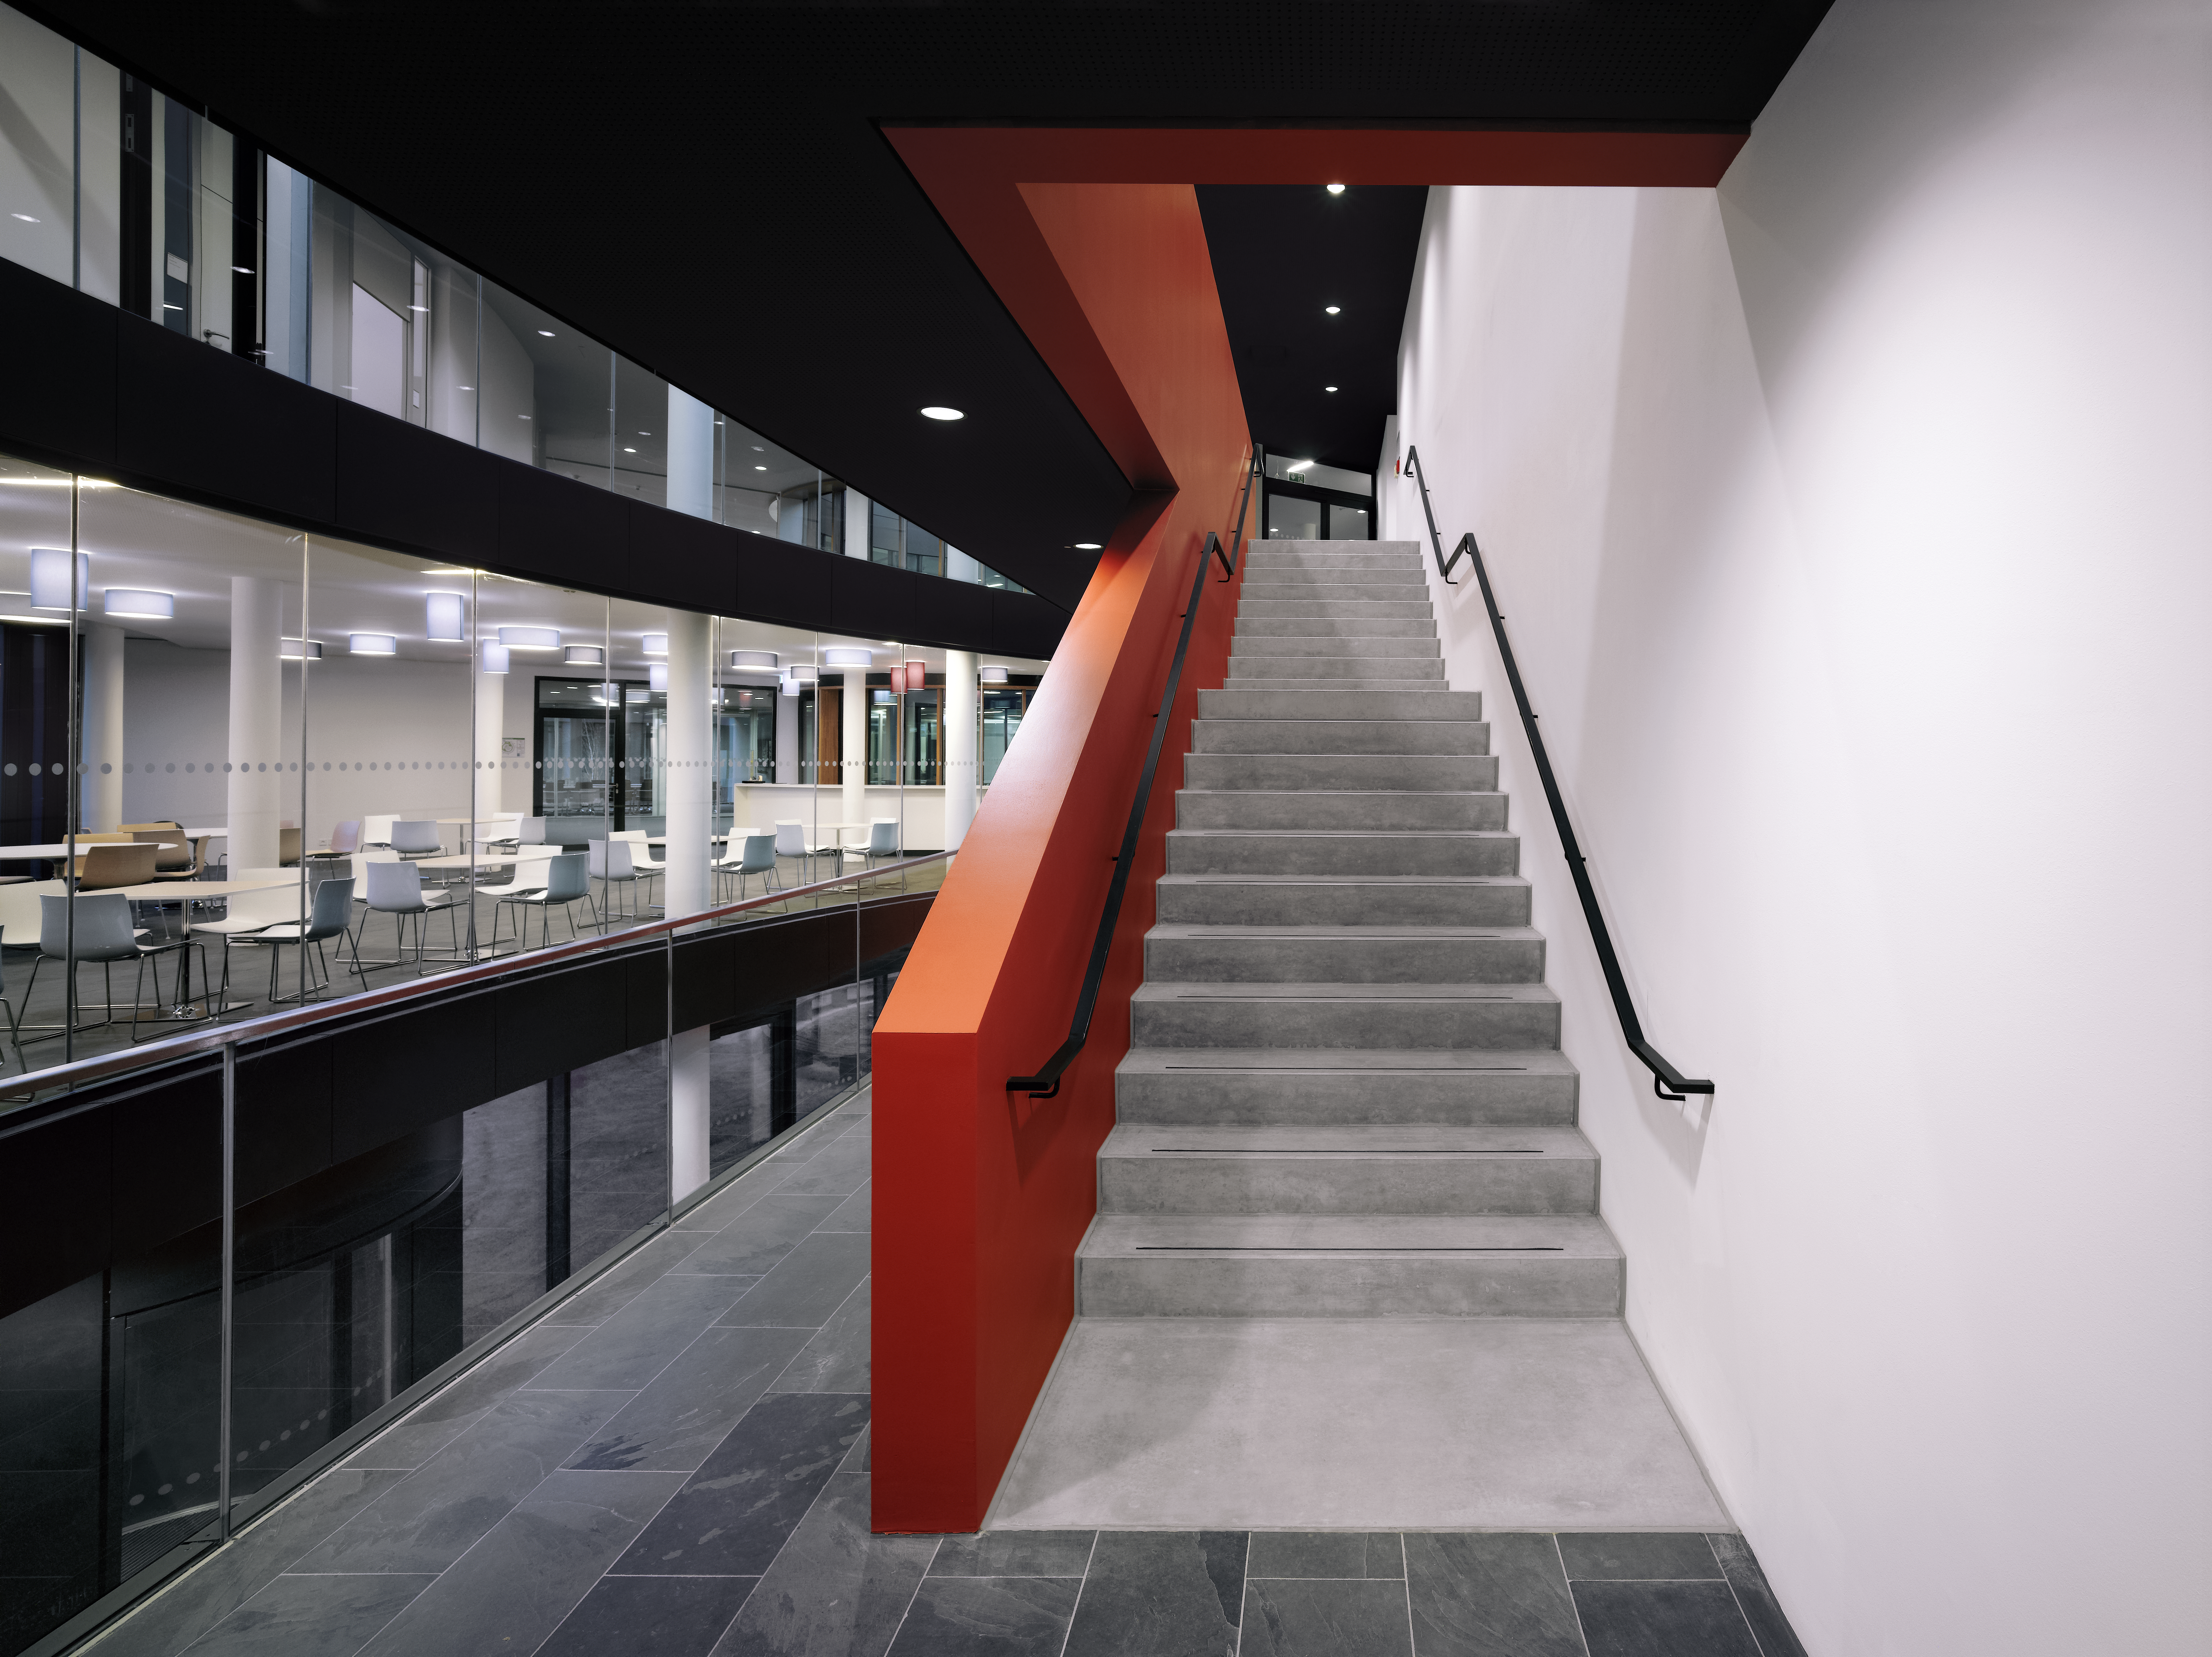

The Atacama Desert in Garching

An internal stairway is connecting the different floors of the new office building at the ESO Headquarters in Garching, Germany. The red colour of the stairway should resemble the red of the Atacama Desert, home of all three ESO observatories.

Credit: Roland Halbe/ESO